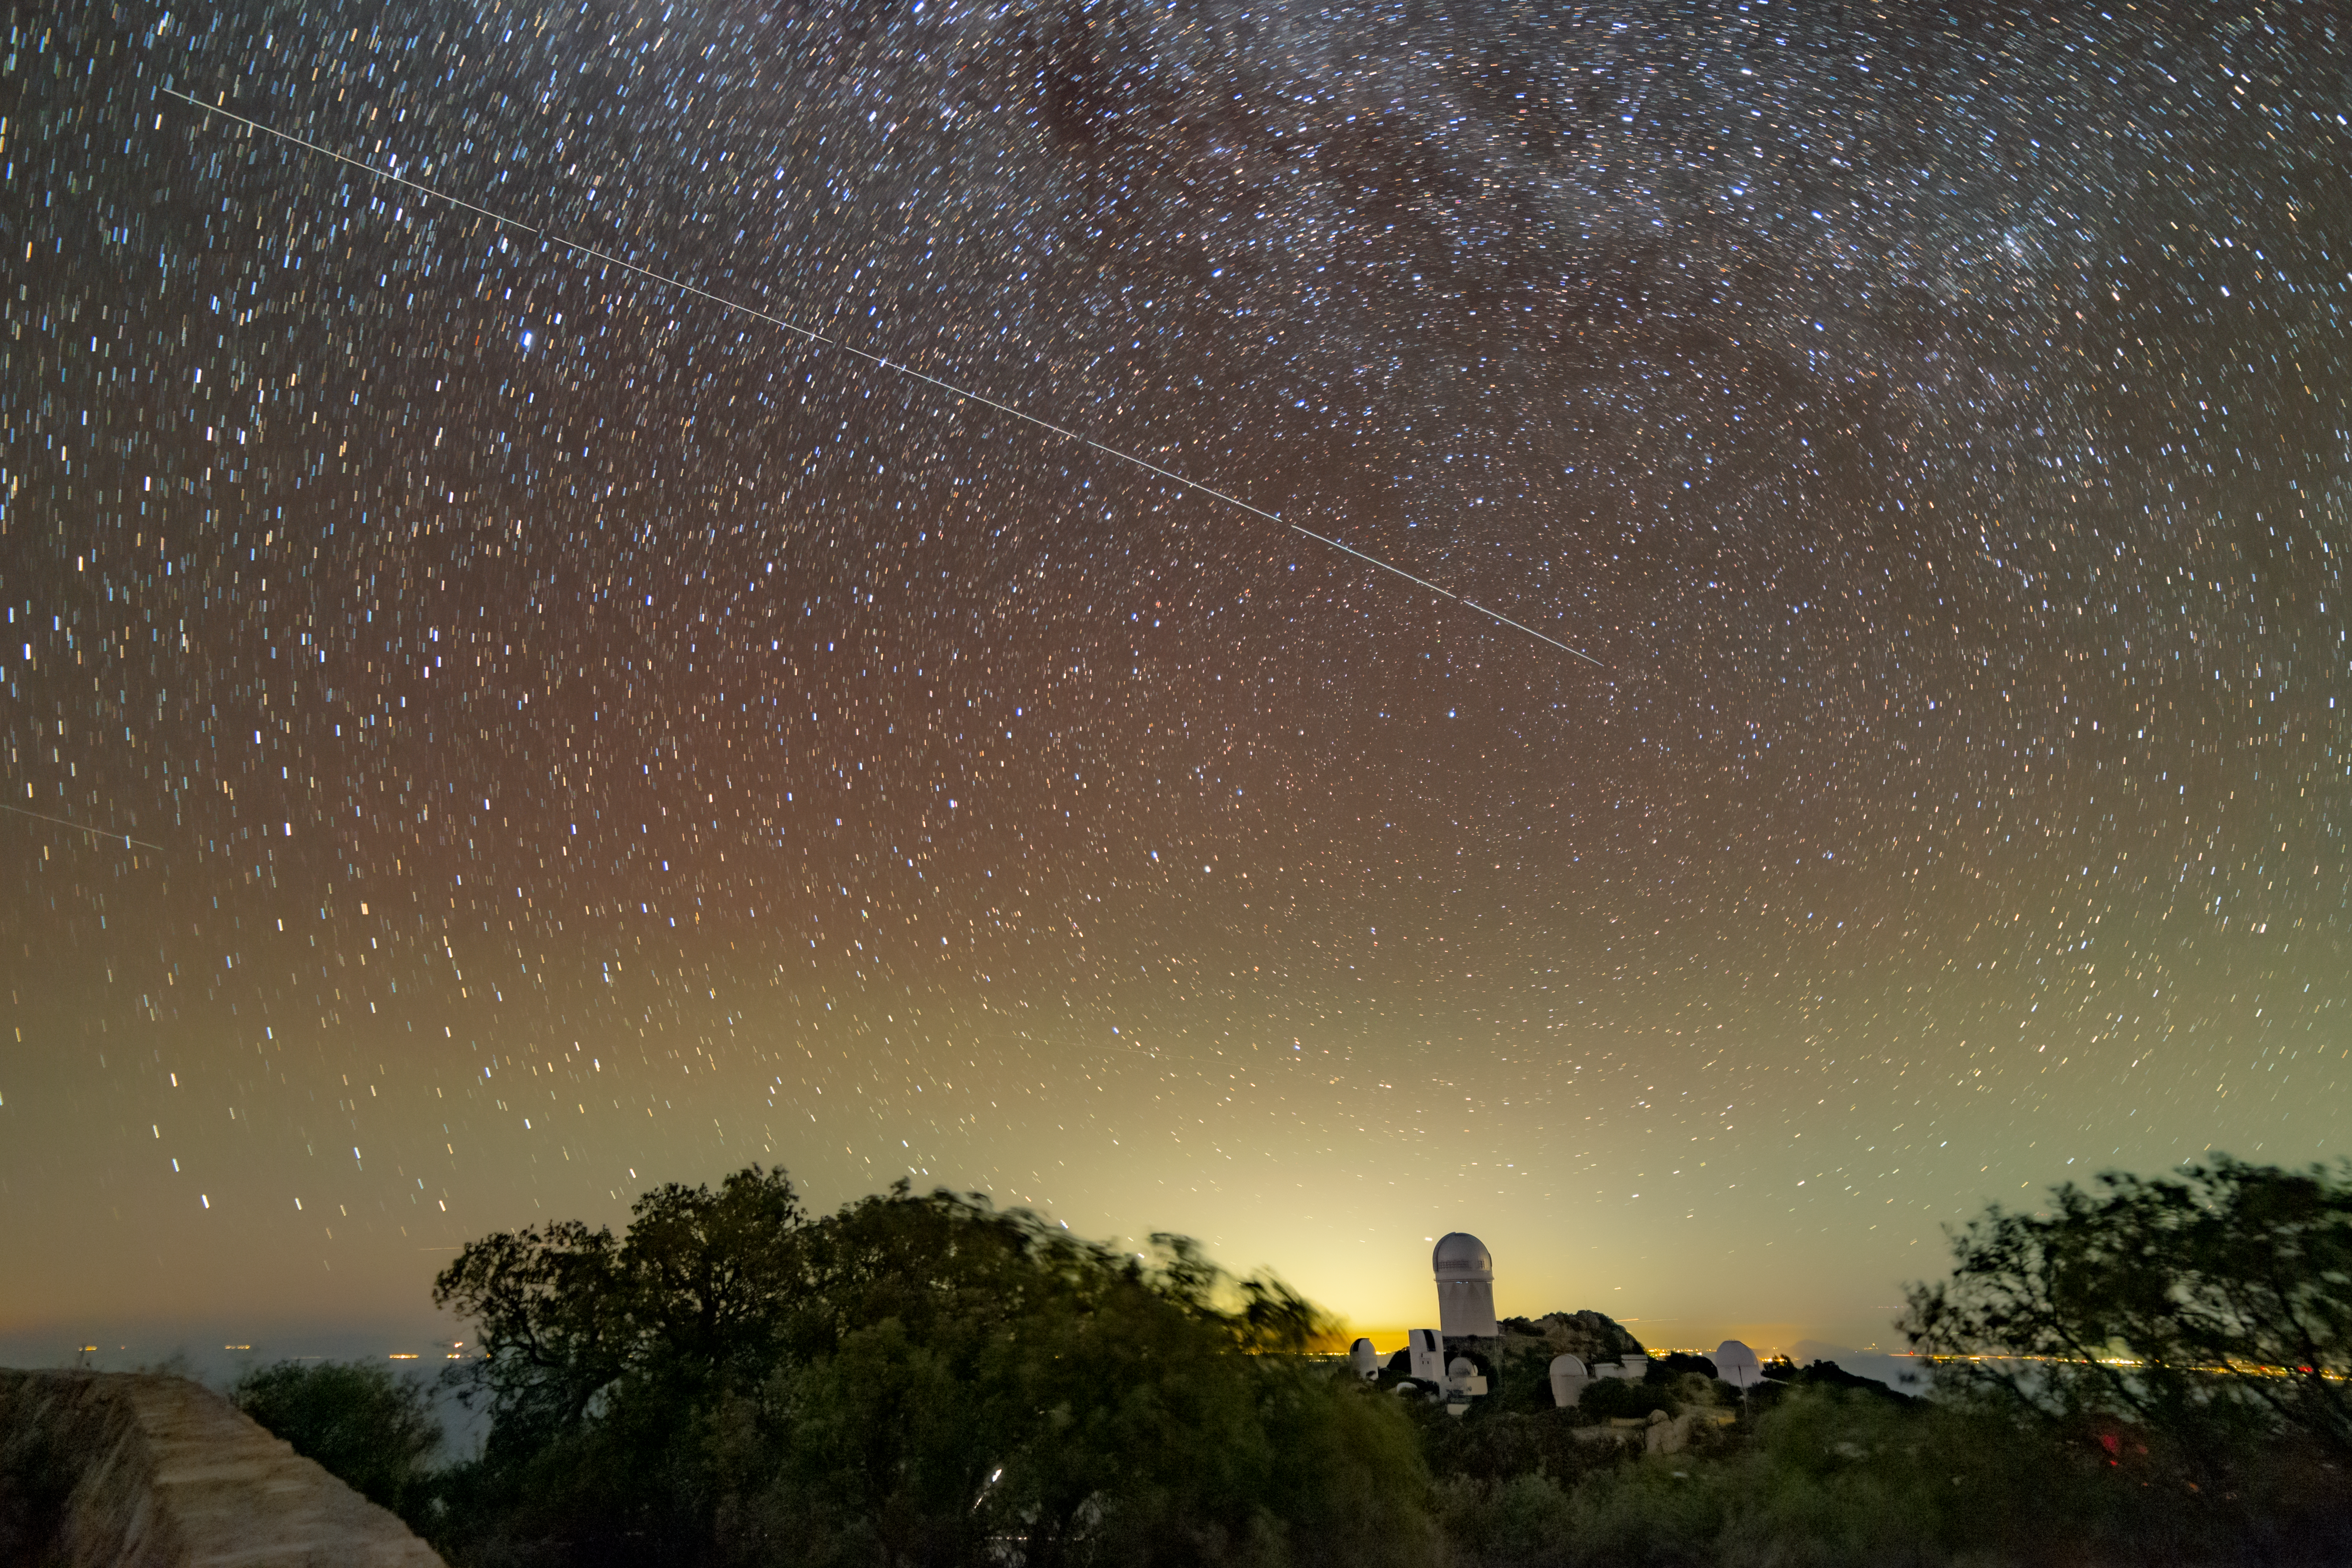

Trail left by BlueWalker 3 over Kitt Peak National Observatory

Trails in the night sky left by BlueWalker 3 are juxtaposed against the Nicholas U. Mayall 4-meter Telescope at Kitt Peak National Observatory, a Program of NSF's NOIRLab. The lights from Tucson, Arizona, are seen in the background.

Credit: KPNO/NOIRLab/IAU/SKAO/NSF/AURA/R. Sparks